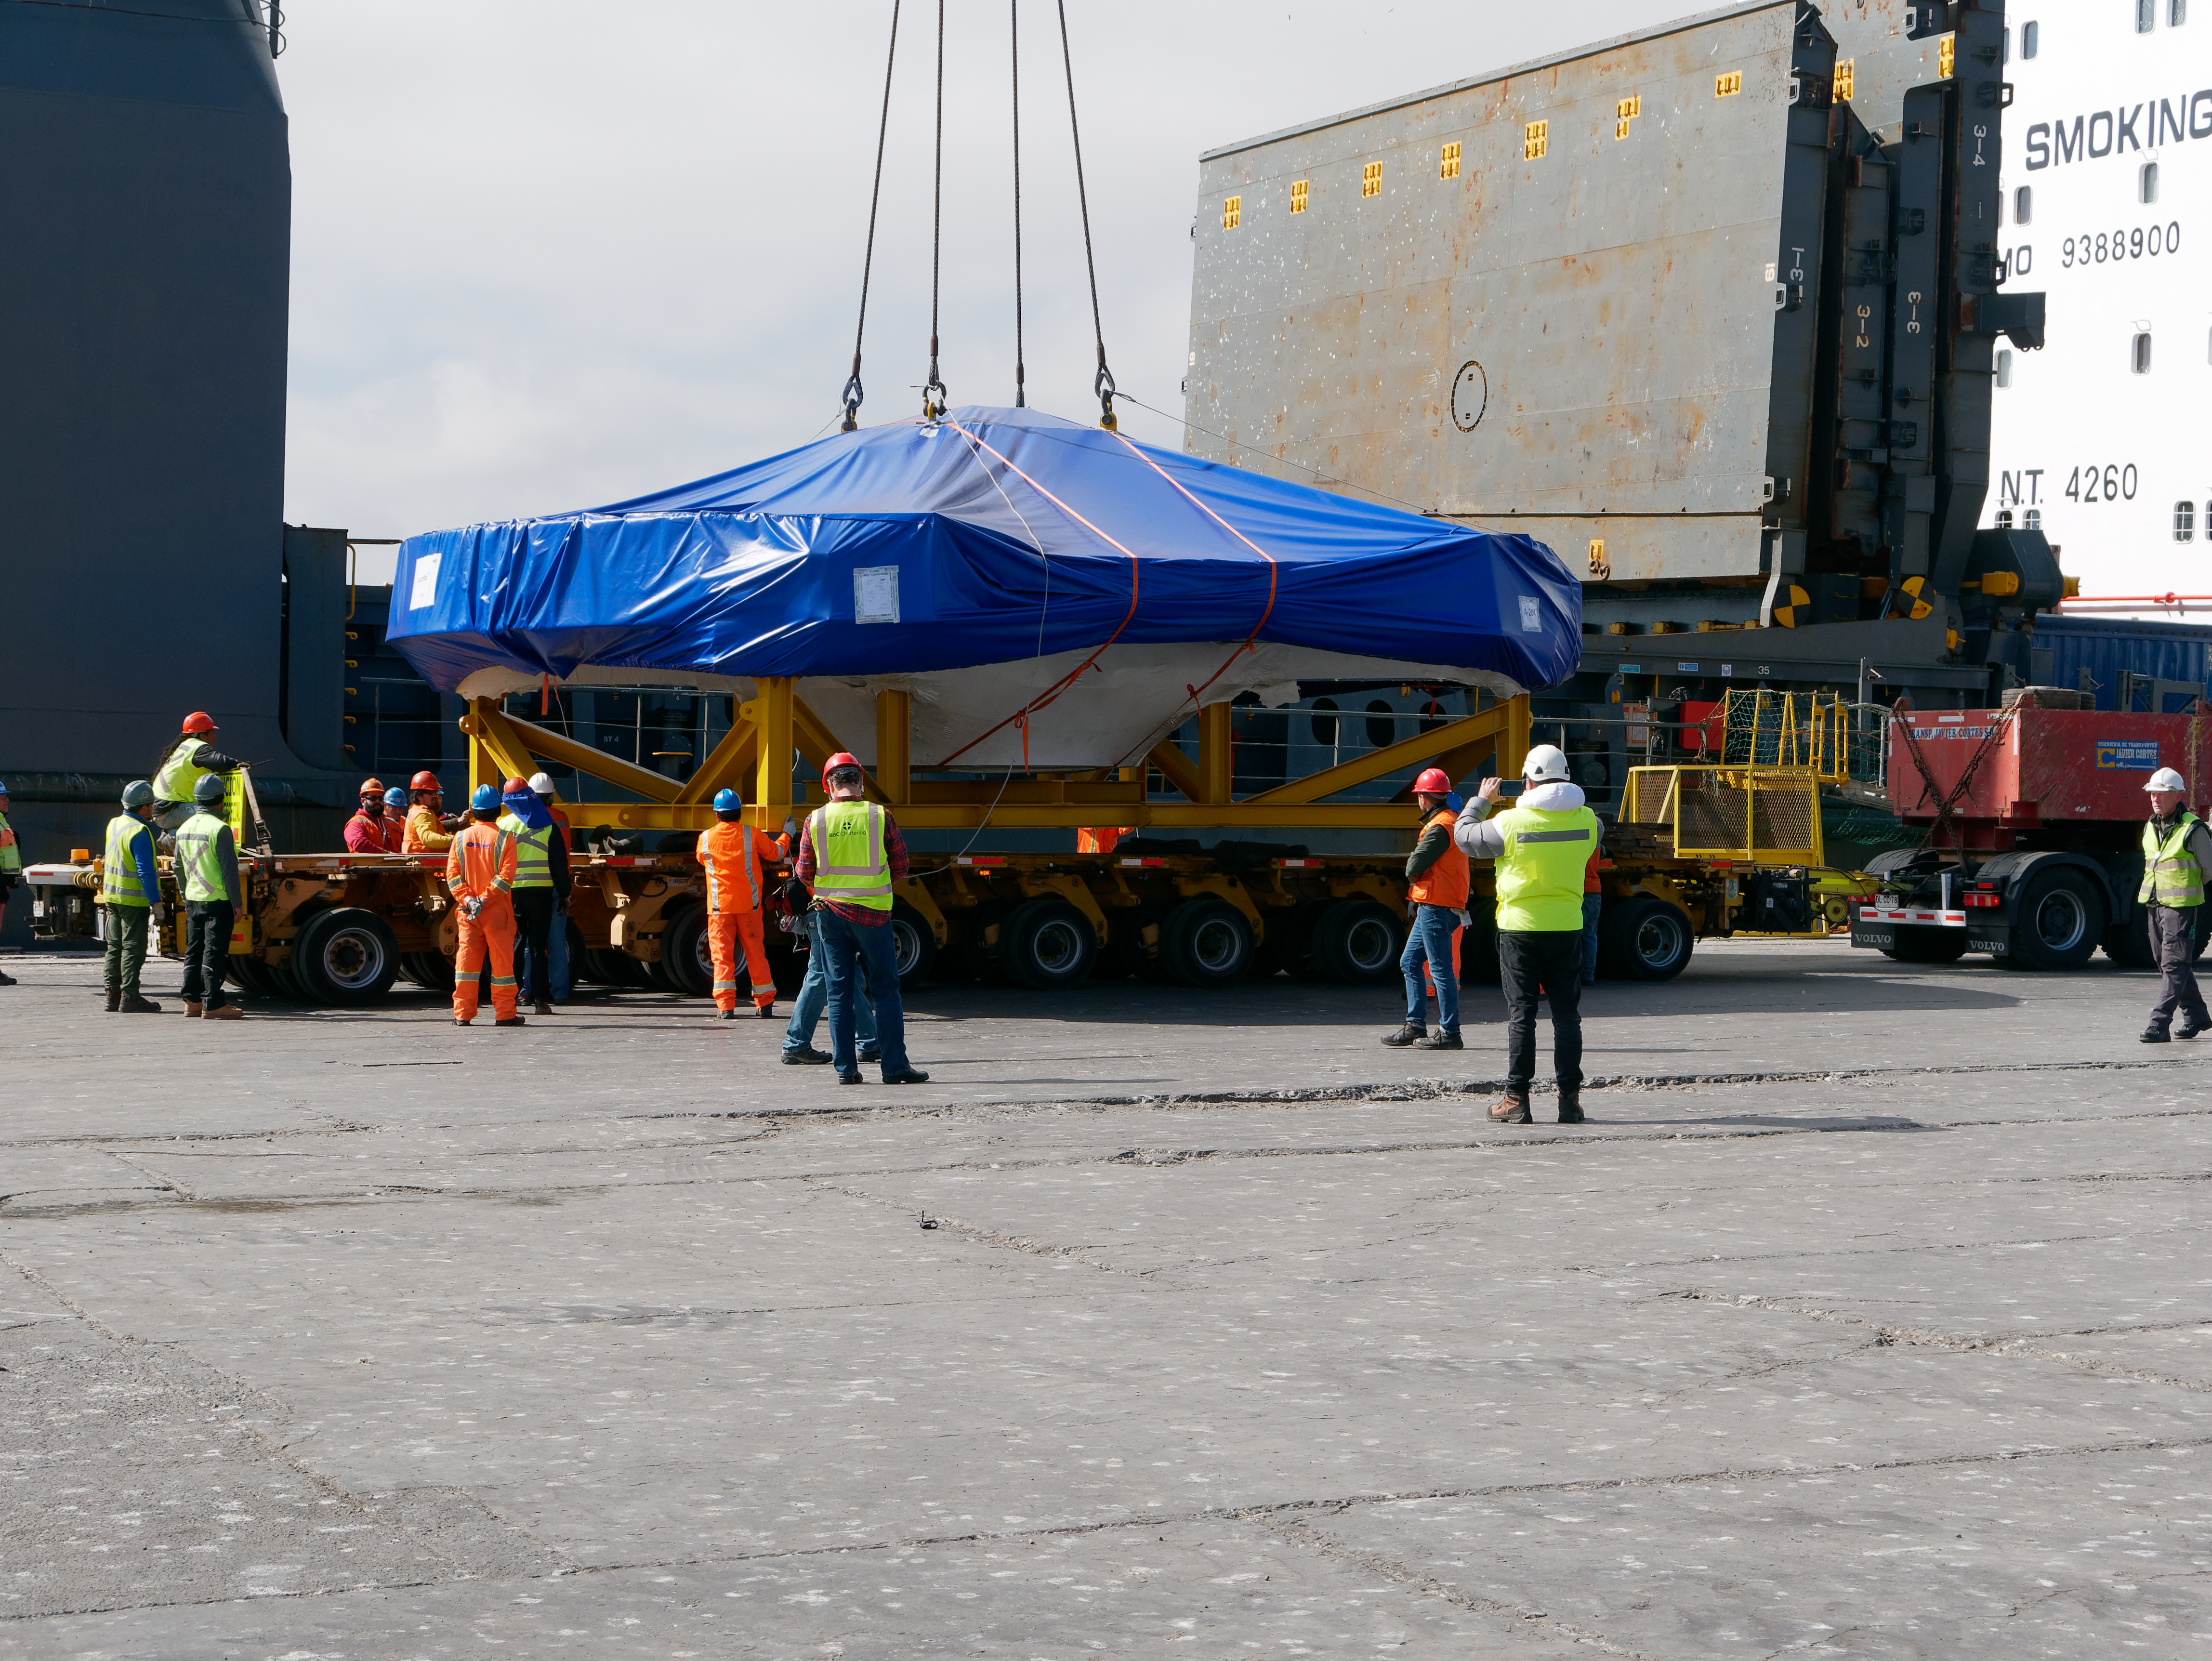

TMA Arrives in Coquimbo

On September 7, 2019, the ship carrying the LSST Telescope Mount Assembly (TMA) arrived in Coquimbo. The TMA was manufactured in Spain, and was disassembled into smaller pieces for shipping. Each piece was marine-wrapped to protect it during transport. Now the pieces will be loaded onboard a fleet of transport vehicles which will carry them to the LSST summit facility on Cerro Pachón.

Credit: Rubin Observatory/NSF/AURA